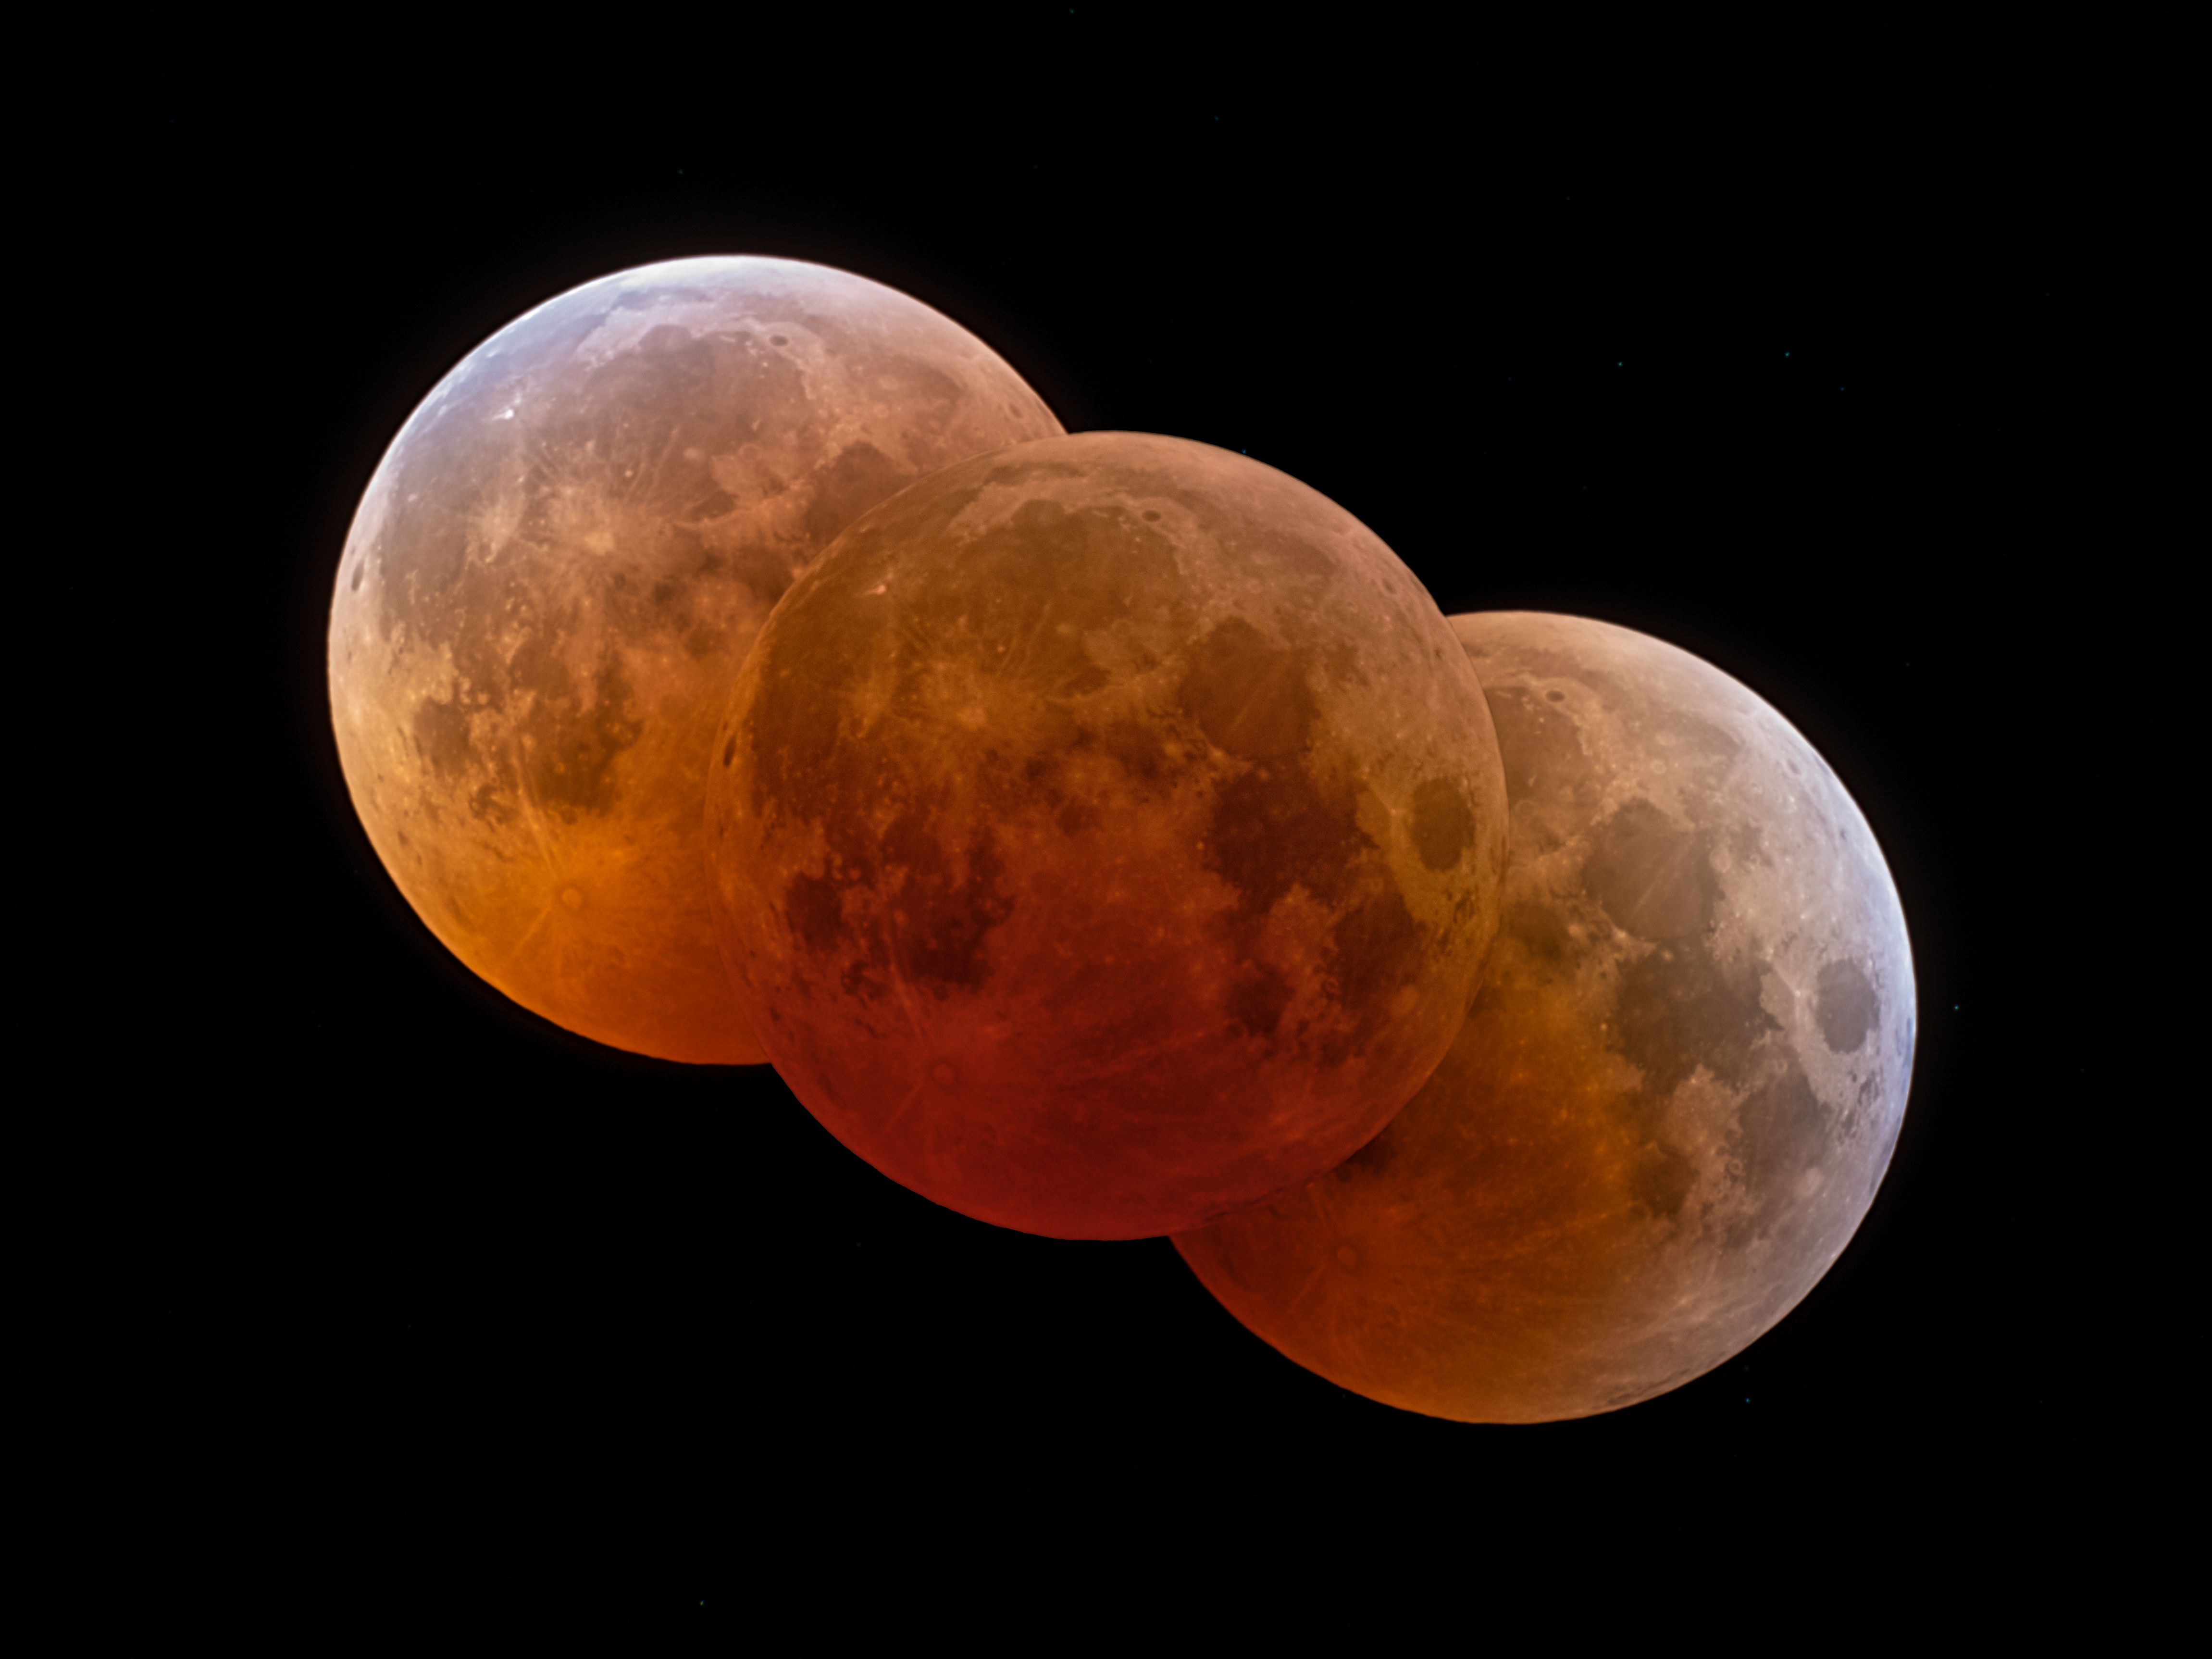

Lunar Eclipse from Start to Finish

The 8 November total lunar eclipse from start to finish as seen from Kitt Peak National Observatory, a Program of NSF NOIRLab. The deep red color of this lunar eclipse (lower left) is believed to be remains of the ash from the 2022 Hunga Tonga–Hunga Ha'apai volcanic eruption.

The extent of the Earth’s shadow can be seen. The "ozone fringe" in blue due to ozone absorption in the upper stratosphere of the Earth is seen to the right and left.

You can view the Image of the Week for this eclipse here with more exciting images of the 8 November 2022 lunar eclipse.

Credit: KPNO/NOIRLab/NSF/AURA/P. Horálek (Institute of Physics in Opava)